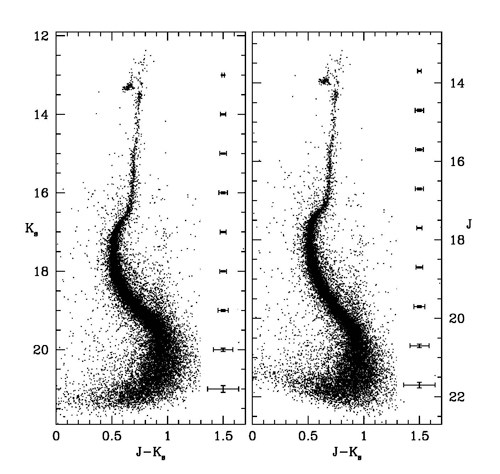

Cluster’s Advanced Age in Razor-sharp Focus

The color-magnitude diagrams of NGC6624 obtained from the Gemini observations. All the main evolutionary sequences of the cluster are easily visible. These NIR diagrams turn out to be comparable to the HST optical ones, both in depth and in photometric accuracy. The photometric errors for each bin of Ks and J magnitudes are shown on the right side of the panels.

Credit: NOIRLab